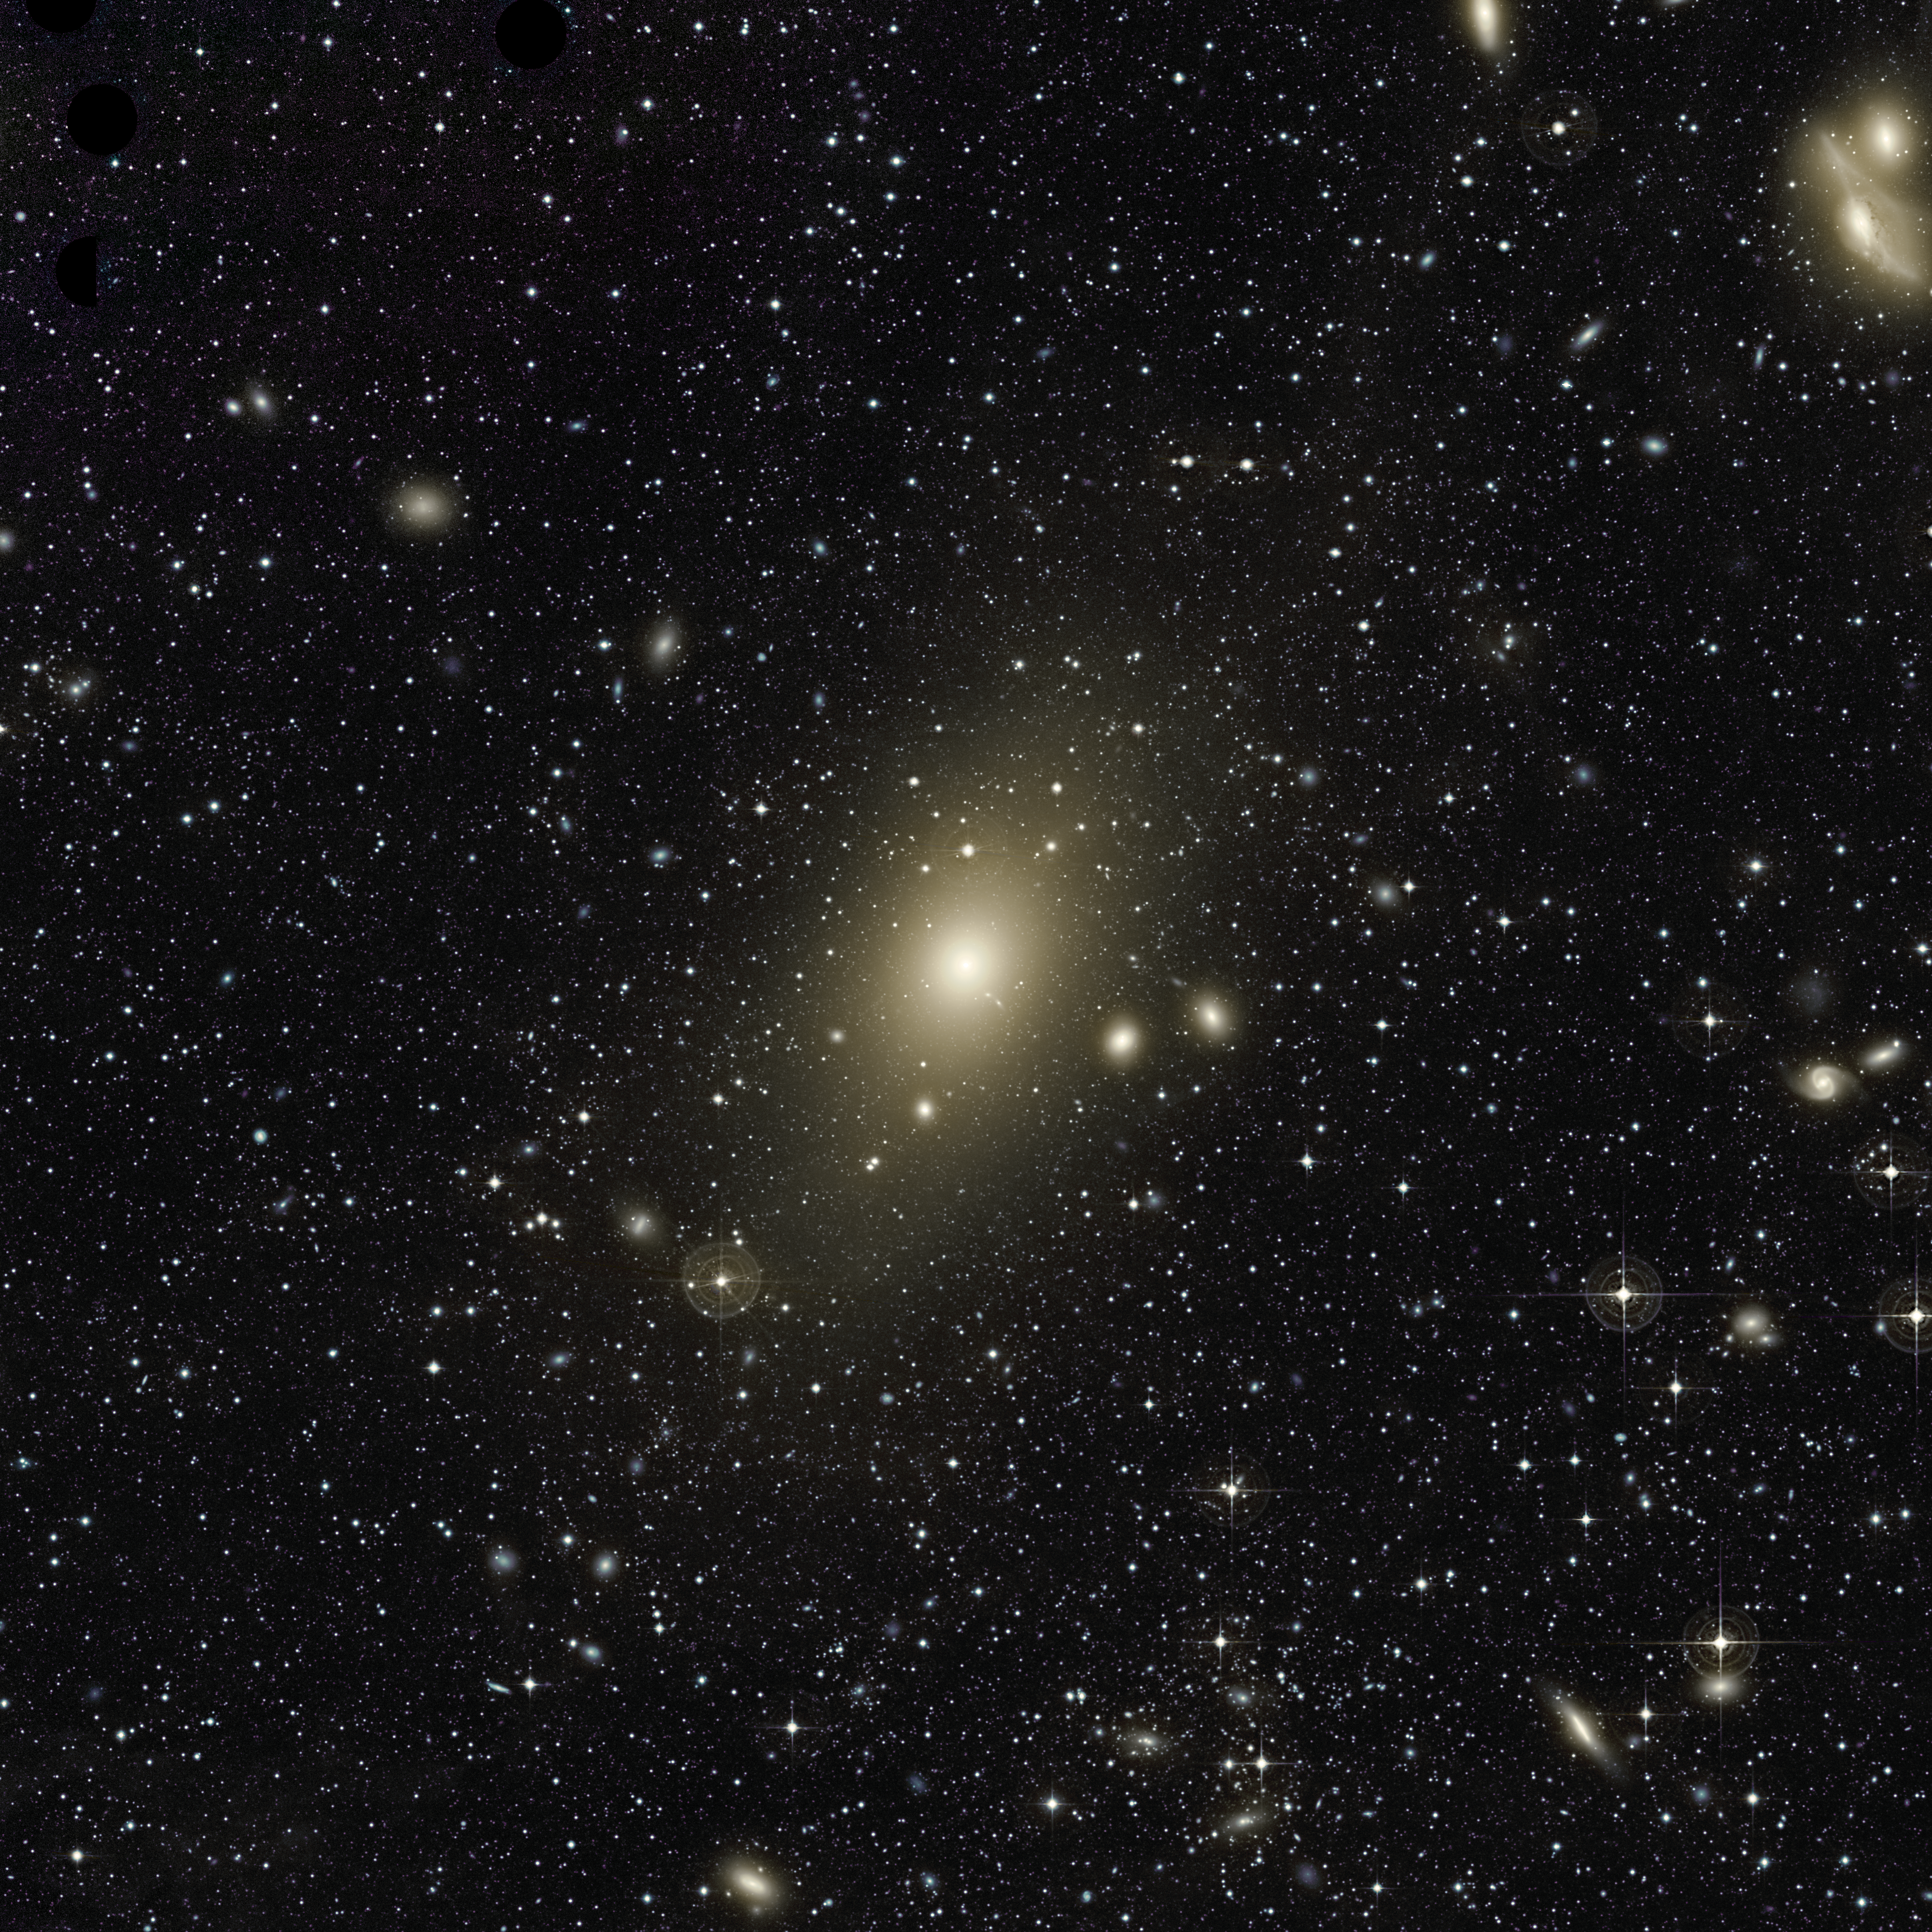

The Halo of Galaxy Messier 87

The huge halo around giant elliptical galaxy Messier 87 appears on this very deep image. An excess of light in the top-right part of this halo, and the motion of planetary nebulae in the galaxy, are the last remaining signs of a medium-sized galaxy that recently collided with Messier 87.

The image also reveals many other galaxies forming the Virgo Cluster, of which Messier 87 is the largest member. In particular, the two galaxies at the top right of the frame are nicknamed "the Eyes".

Credit: Chris Mihos (Case Western Reserve University)/ESO [See also: http://www.eso.org/public/images/eso0919a/]